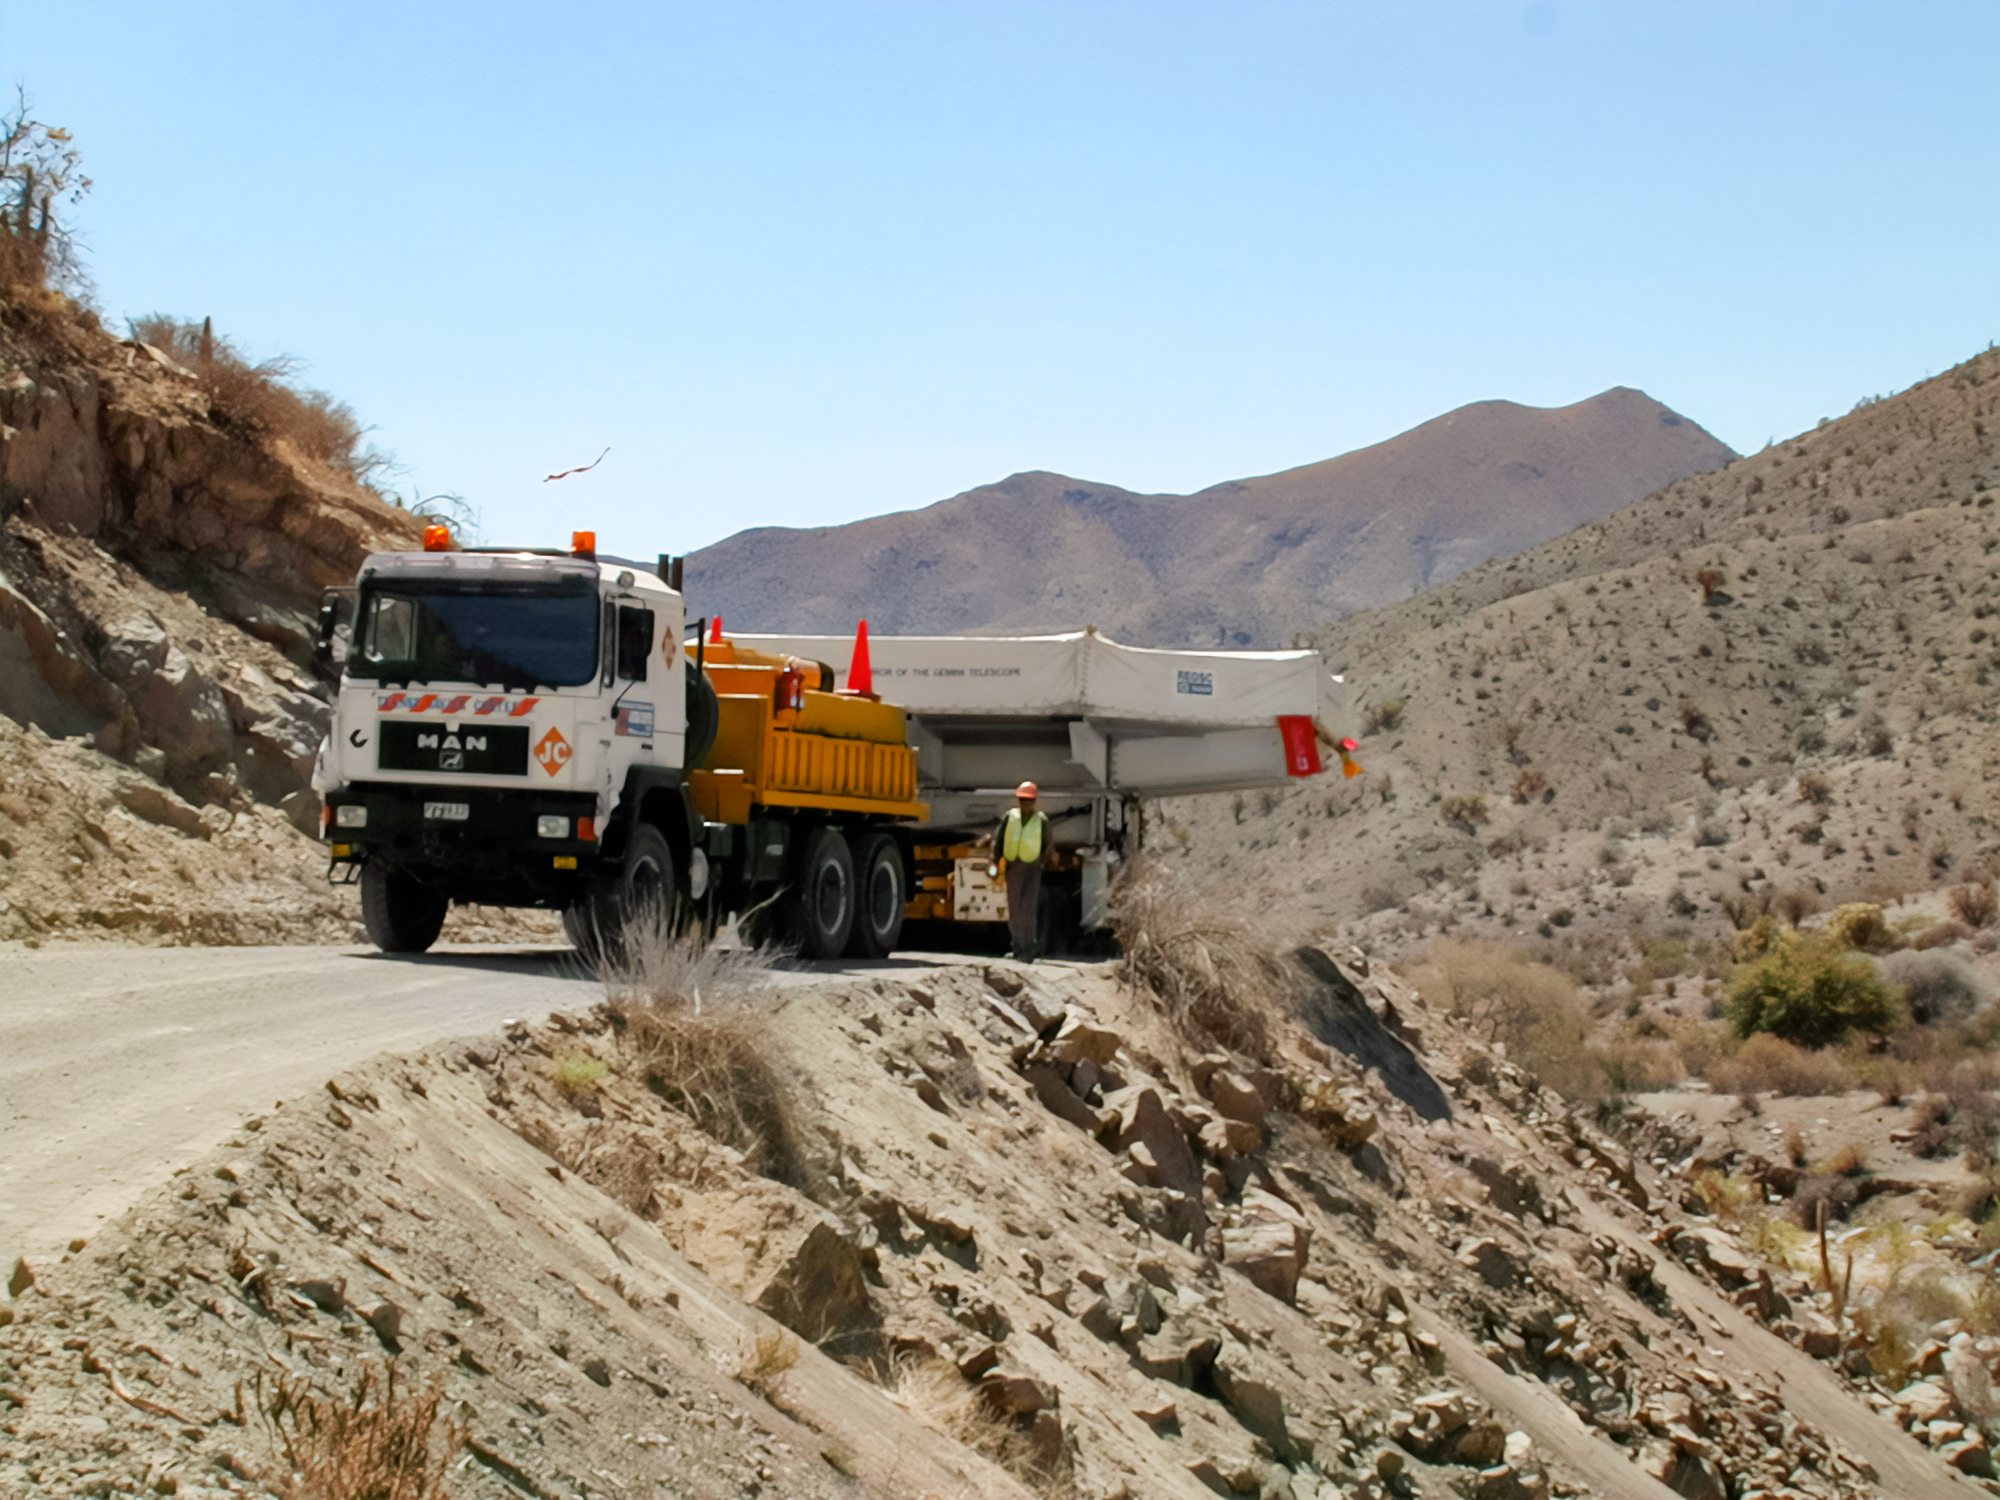

Gemini South Mirror to the Summit

Gemini South's 8.1-meter primary mirror makes its way to Cerro Pachón for installation in 2000.

Credit: International Gemini Observatory/NOIRLab/NSF/AURA